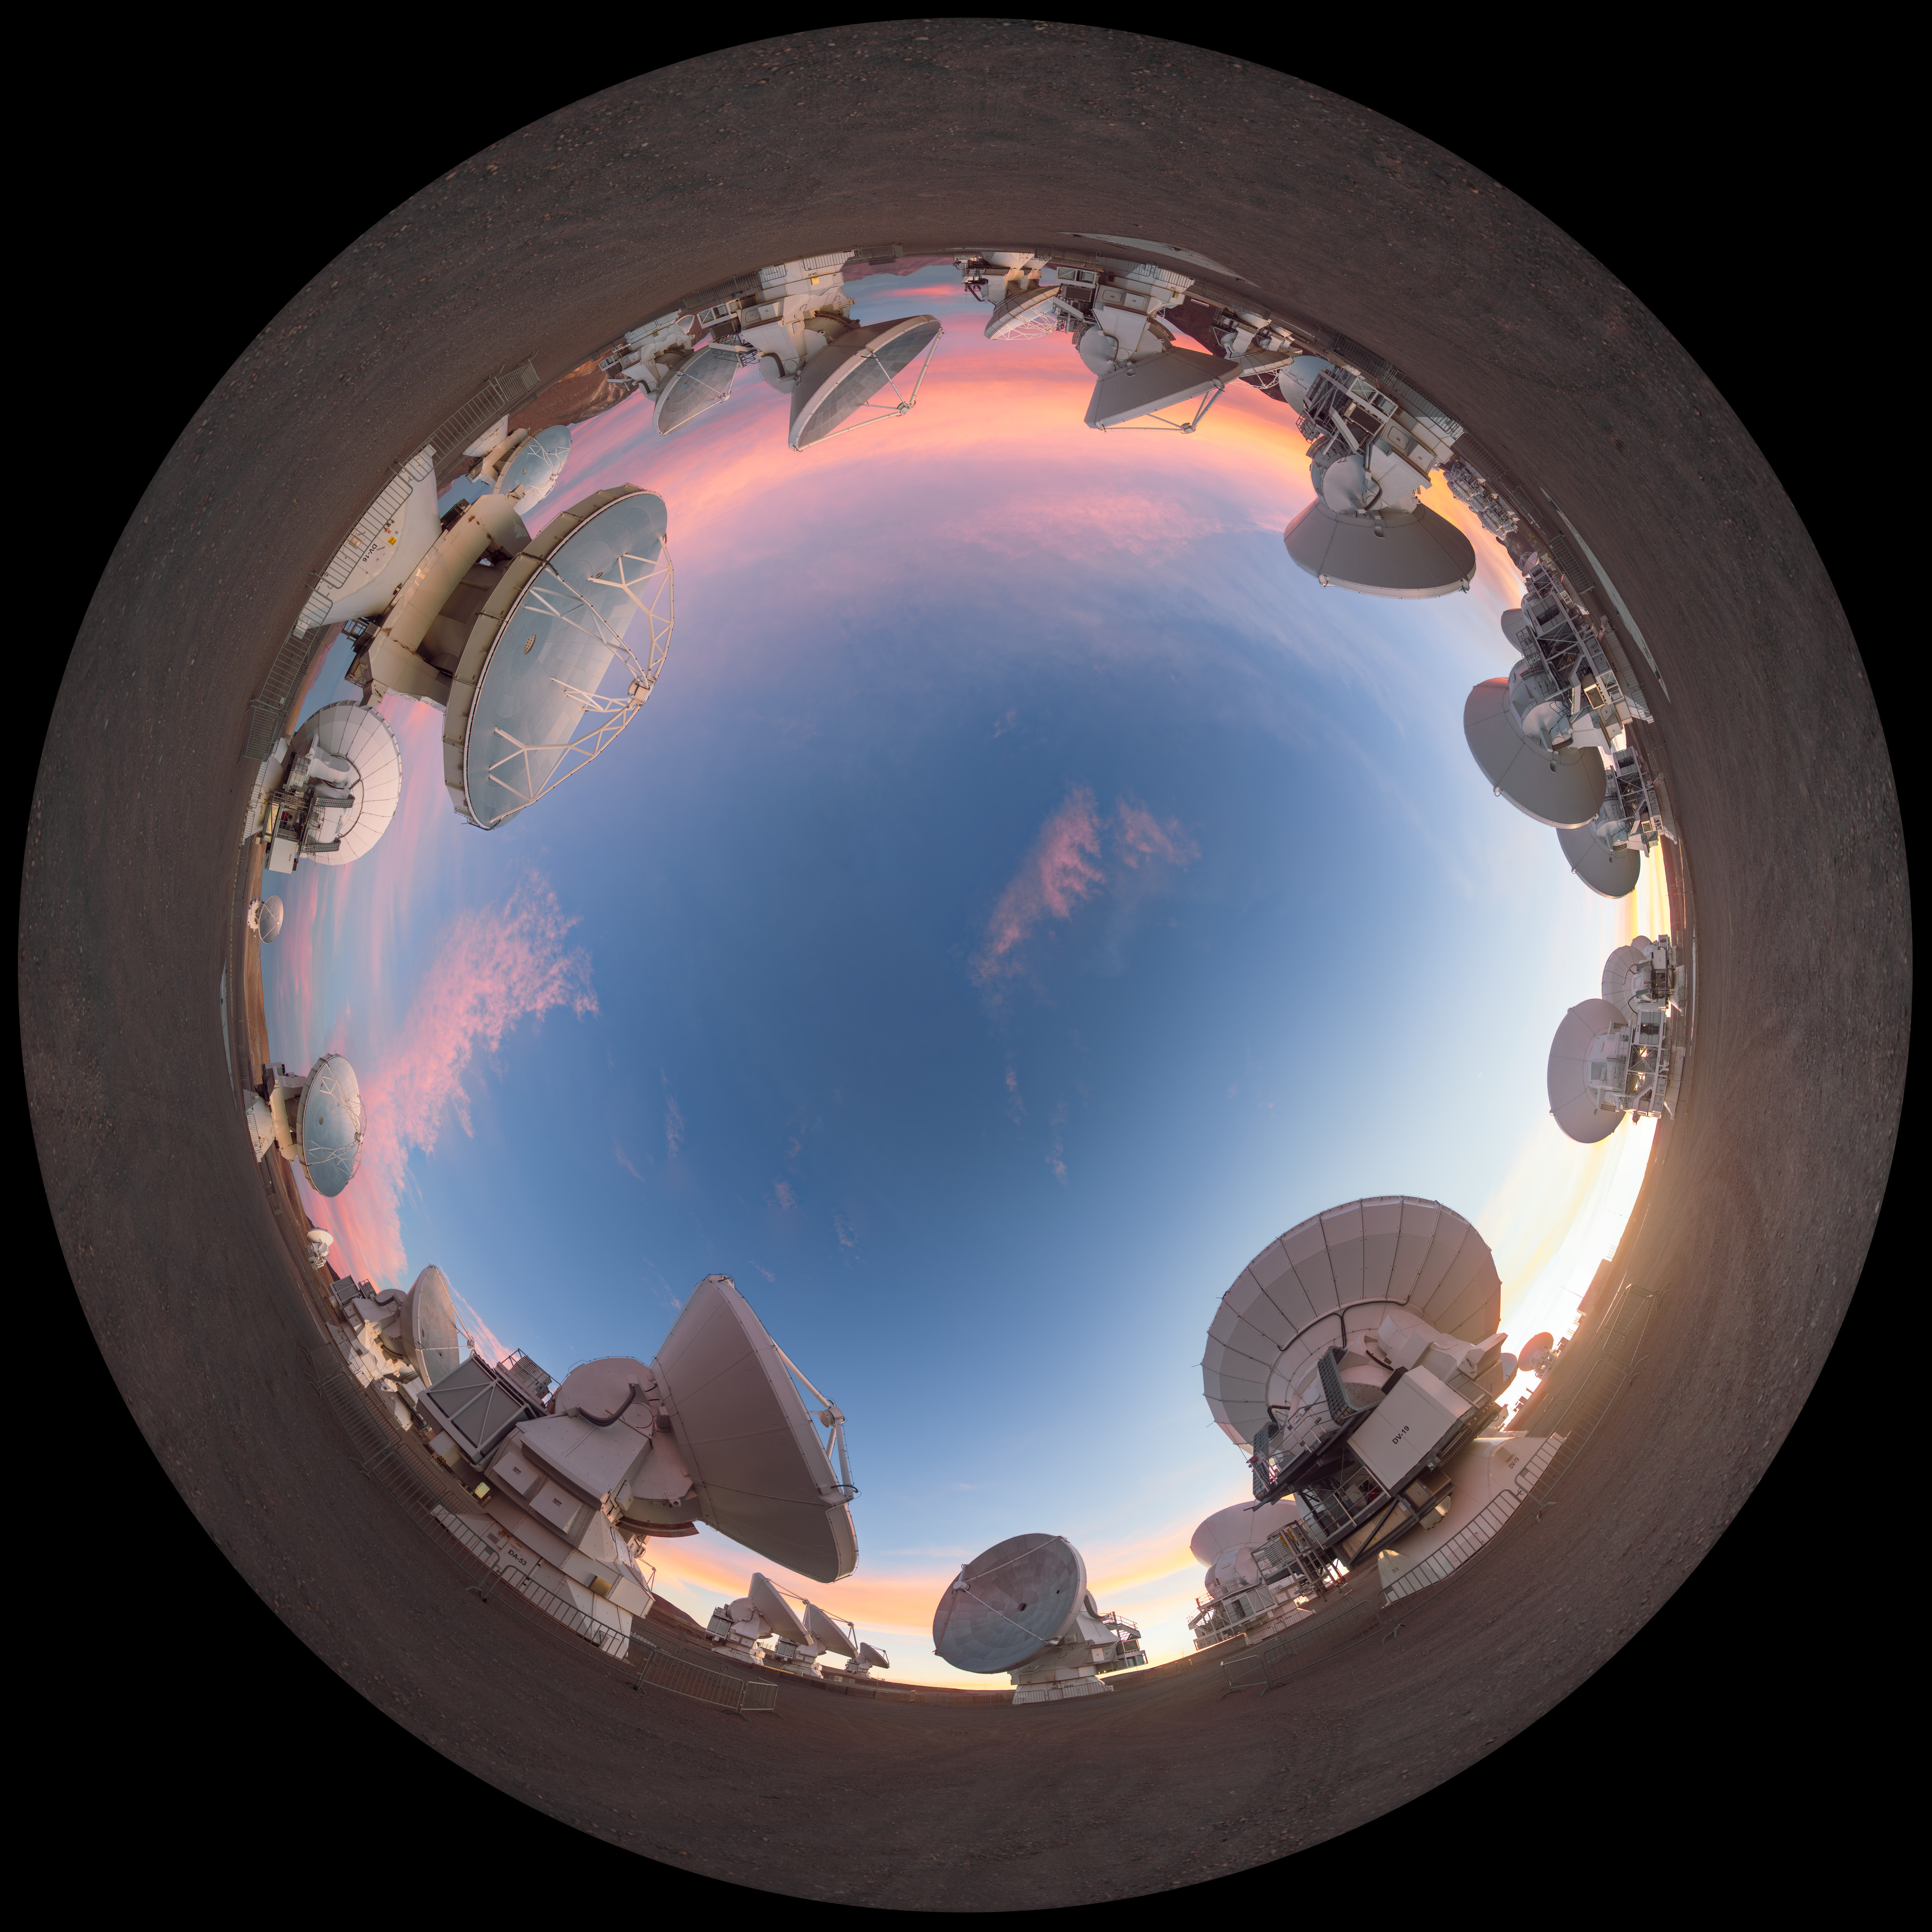

Dusky light on the ALMA antennas

This lovely equirectangular panorama captures the ALMA telescope as dusk begins to fall, turning the sky a into a bright palette of colour. ALMA may not look like a single telescope, but this battalion of high-precision antennas work together to observe the coolest components of the universe.

Credit: P. Horálek/ESO